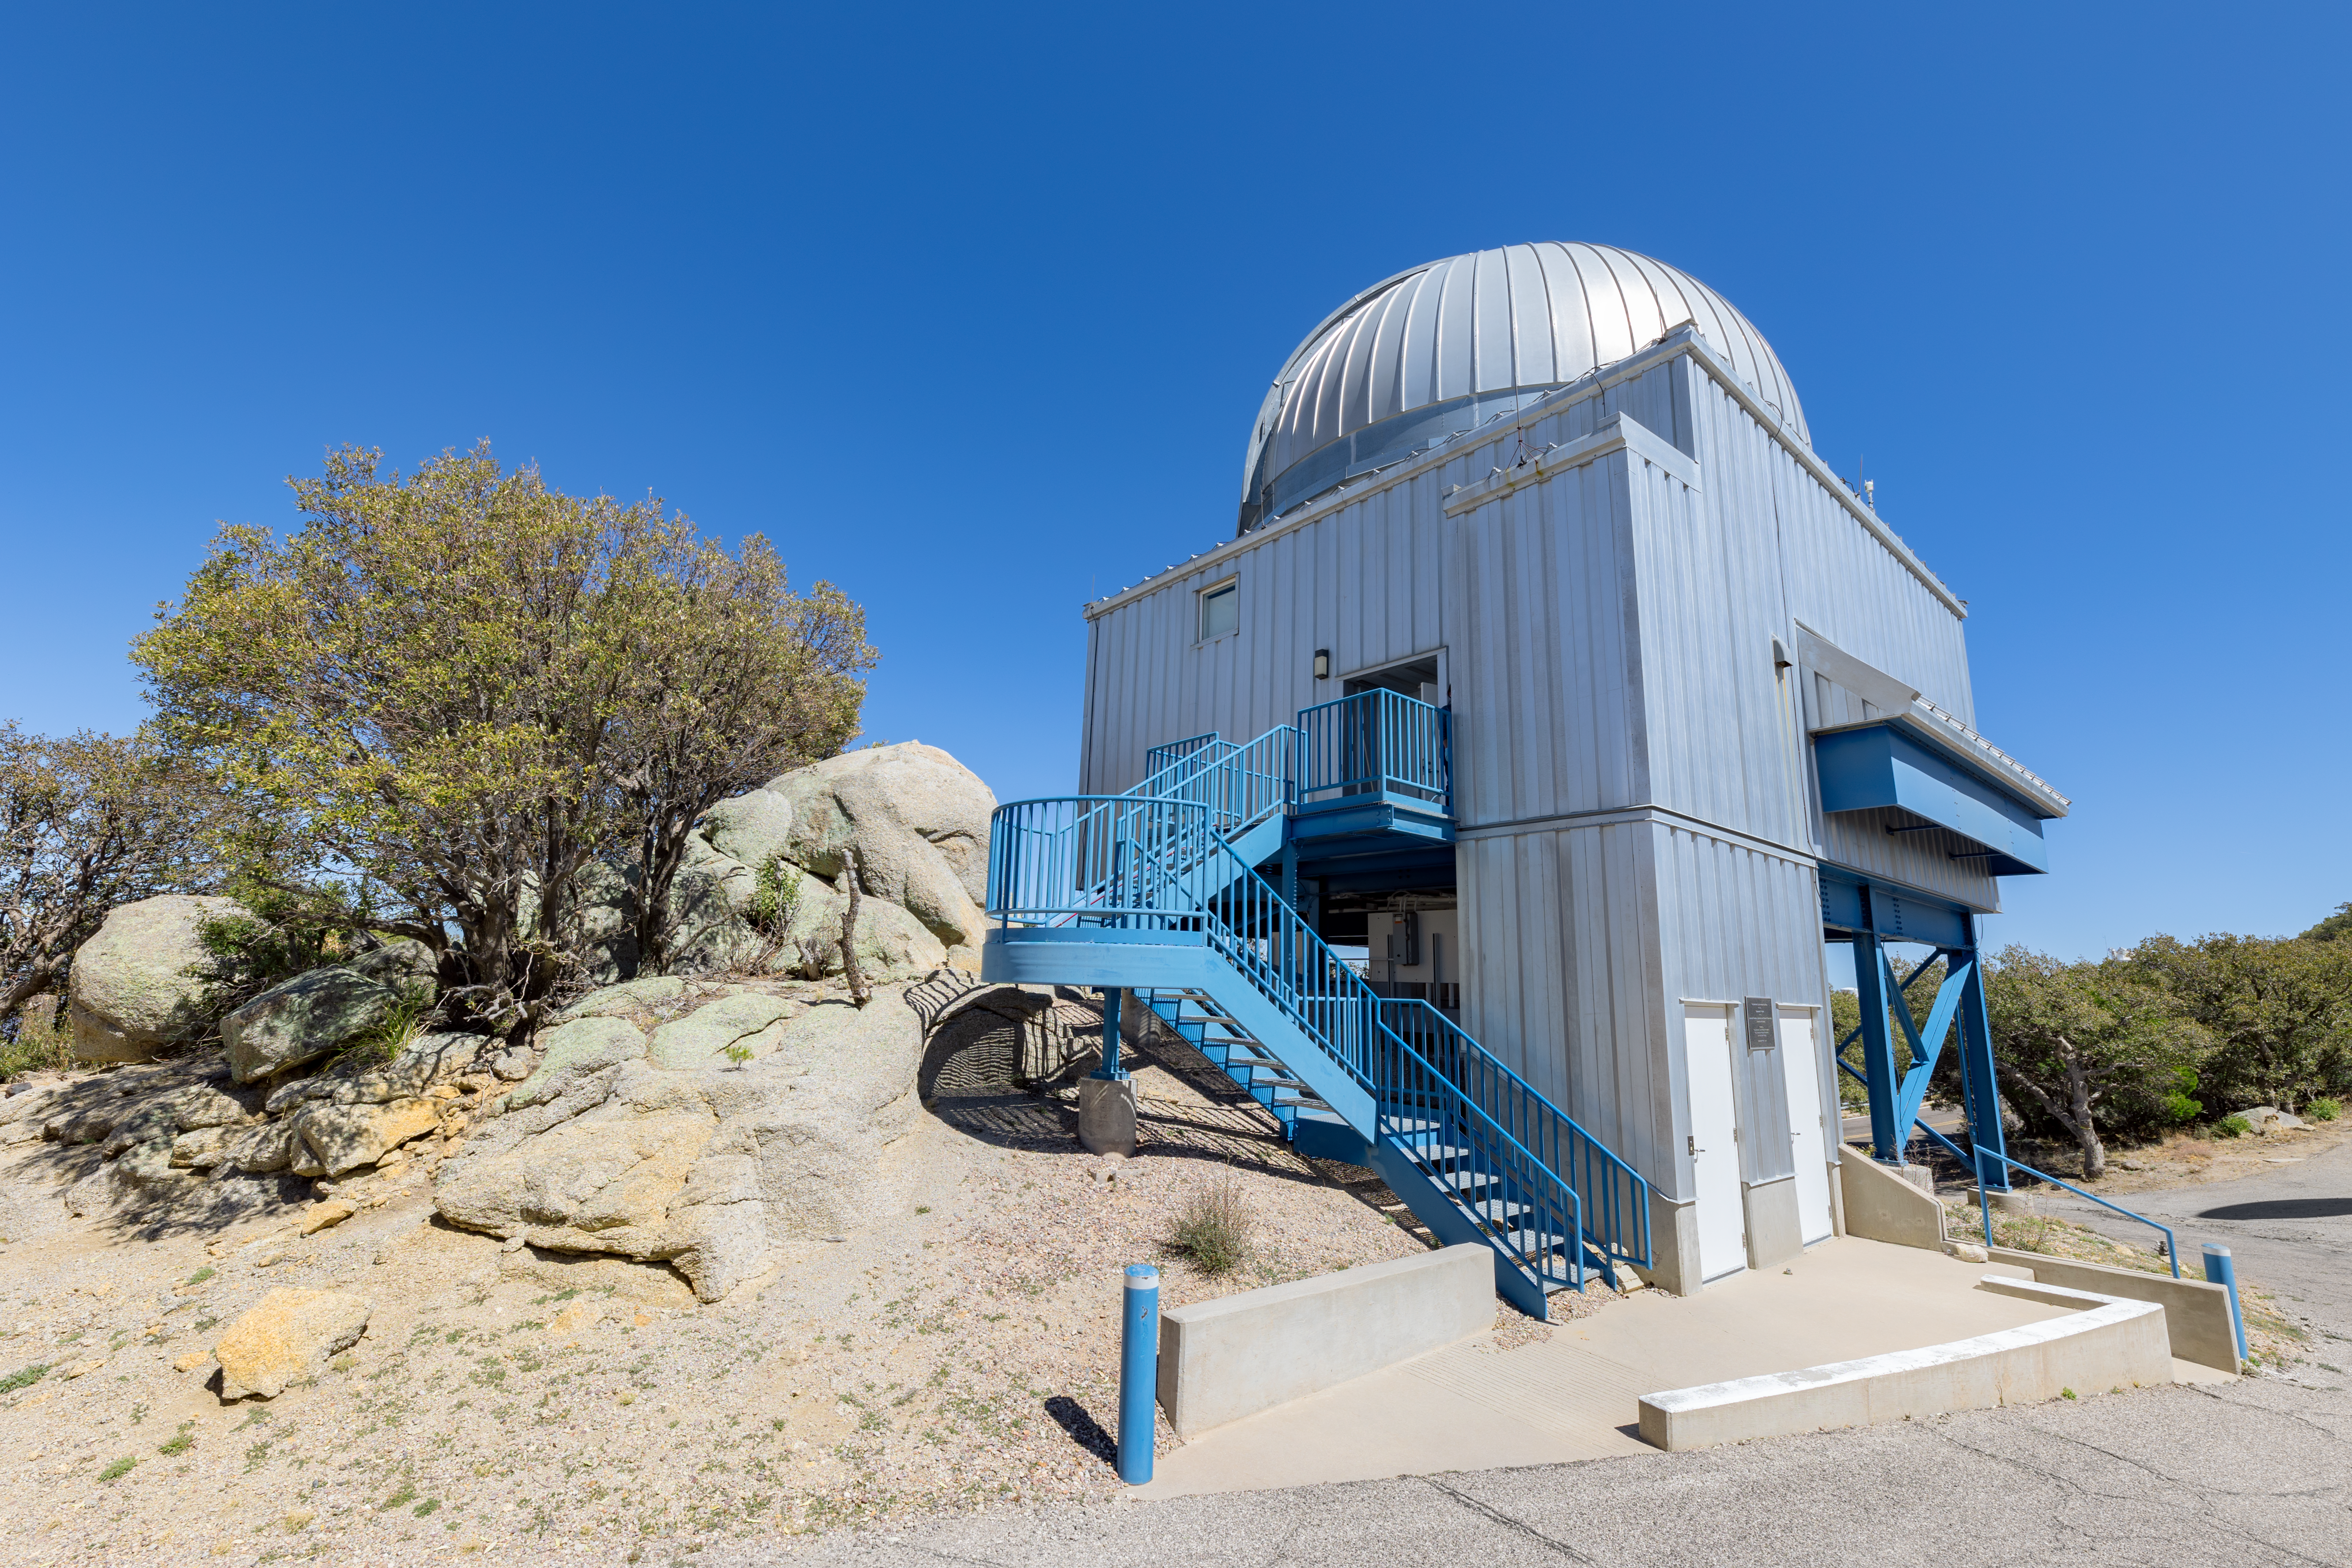

UA 1.8-meter Spacewatch Telescope

The UA 1.8-meter Spacewatch Telescope on Kitt Peak National Observatory in Arizona.

Credit: KPNO/NOIRLab/NSF/AURA/T. Slovinský